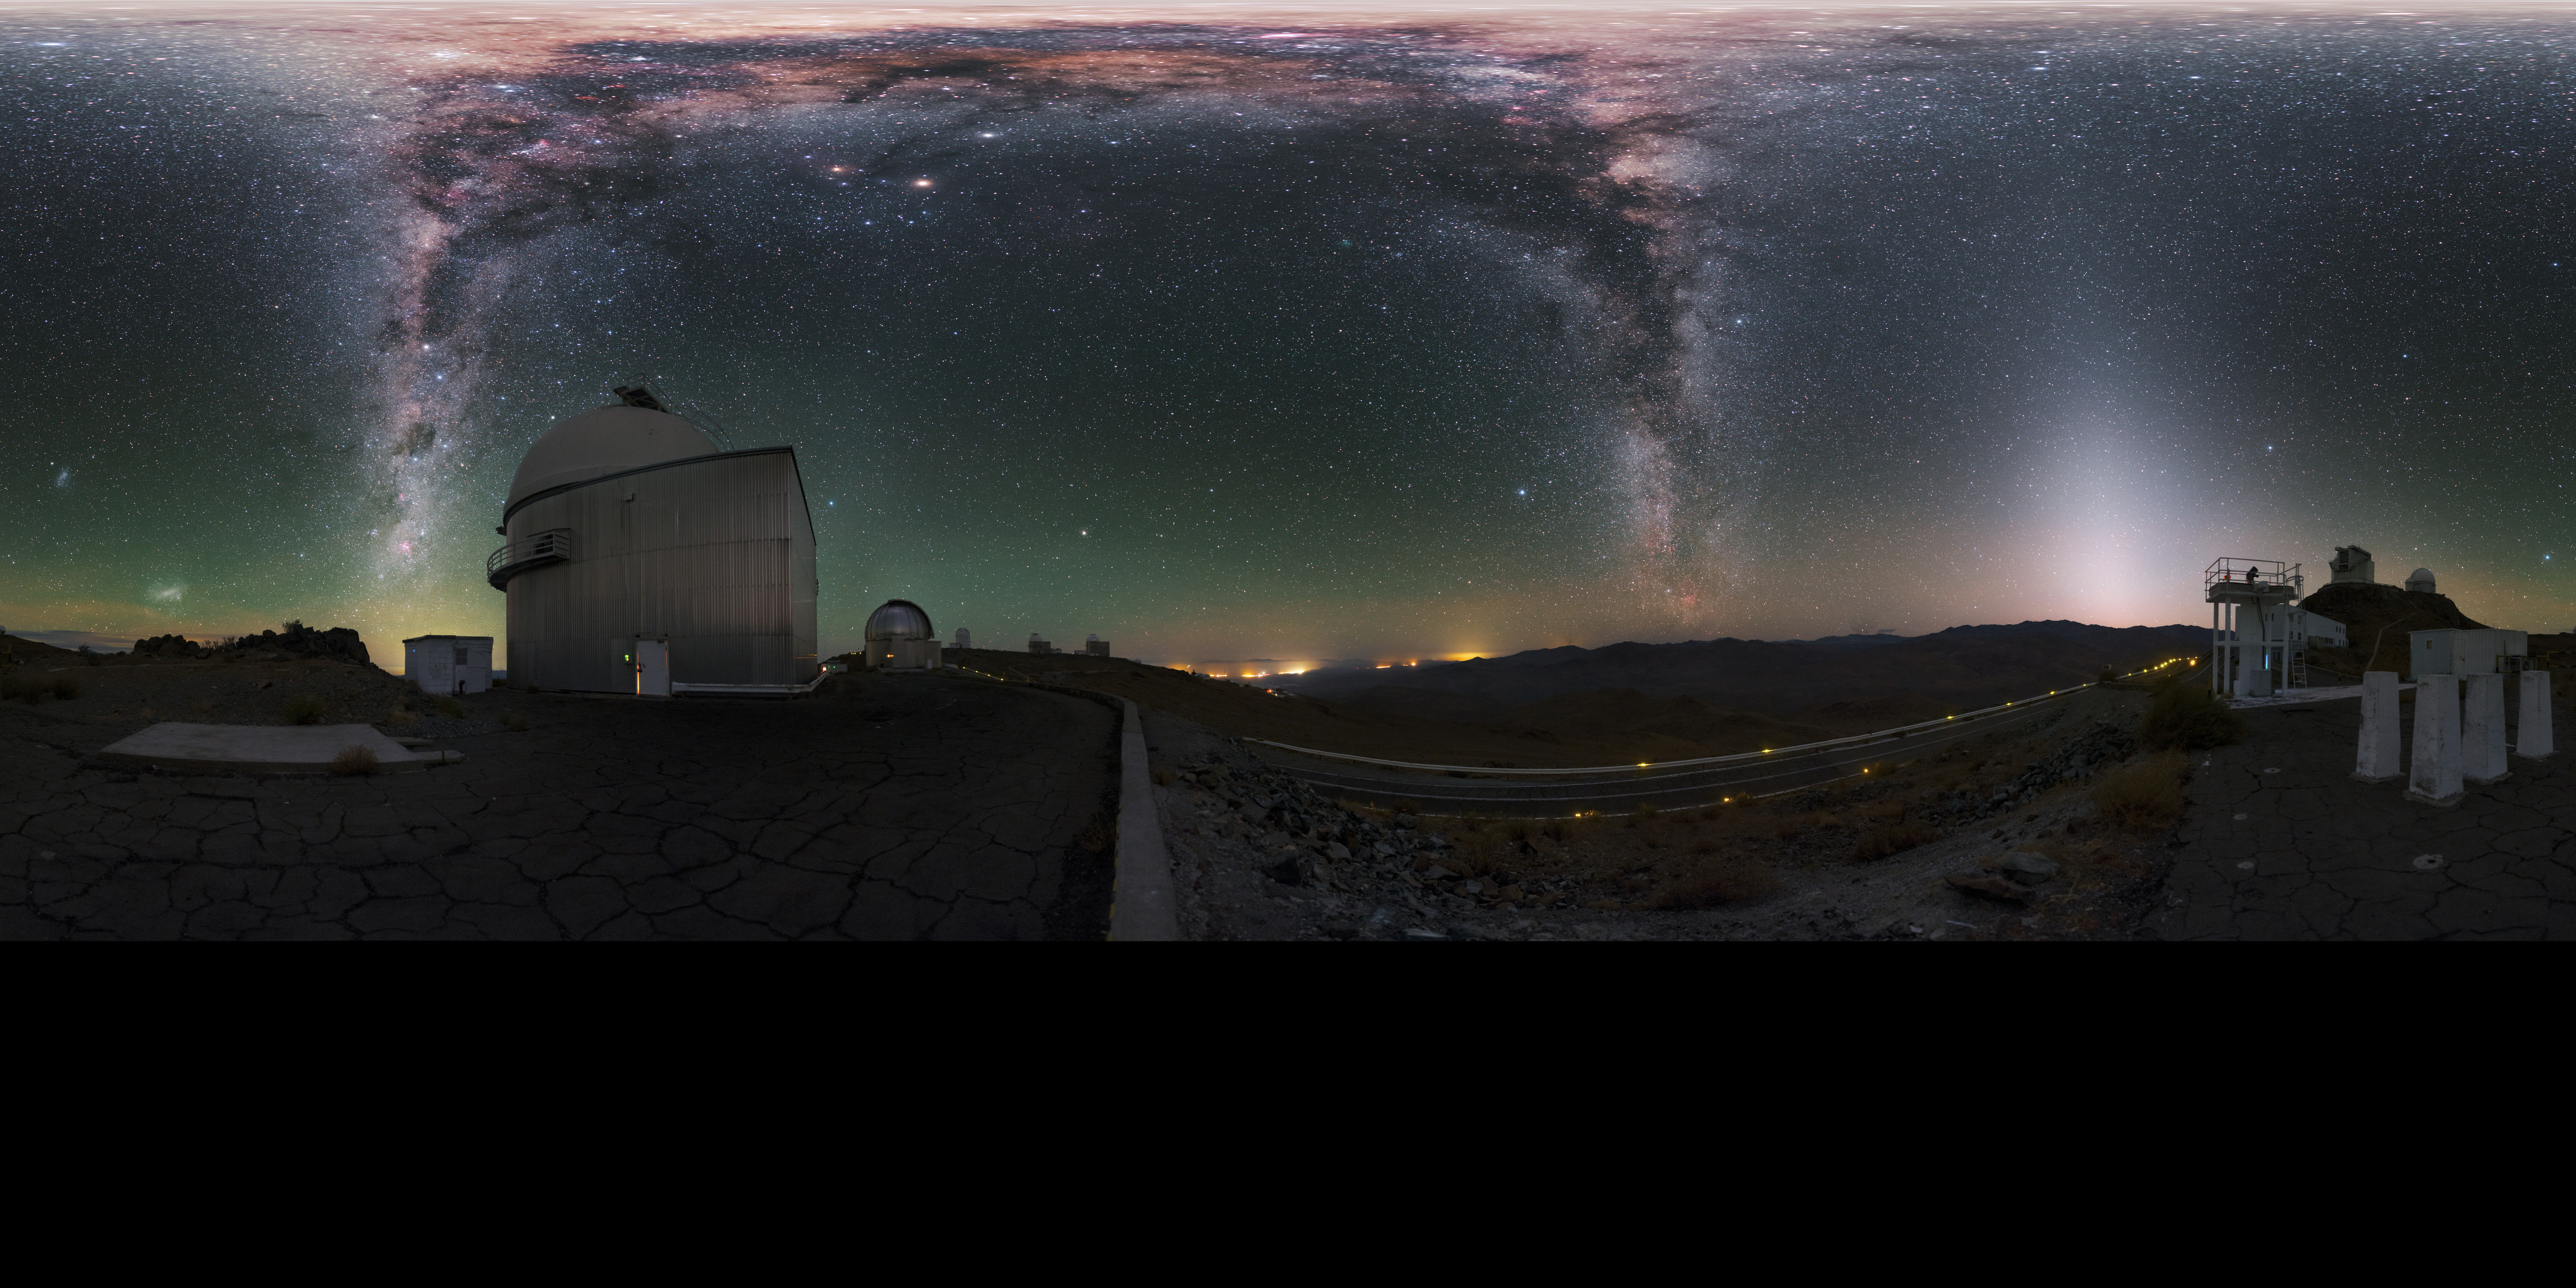

Fullsky image of La Silla

This fulldome image, used for planetarium shows, features some of the many telescopes located on La Silla. The Milky Way galaxy streaks across the upper part of the image.

Credit: P. Horálek/ESO